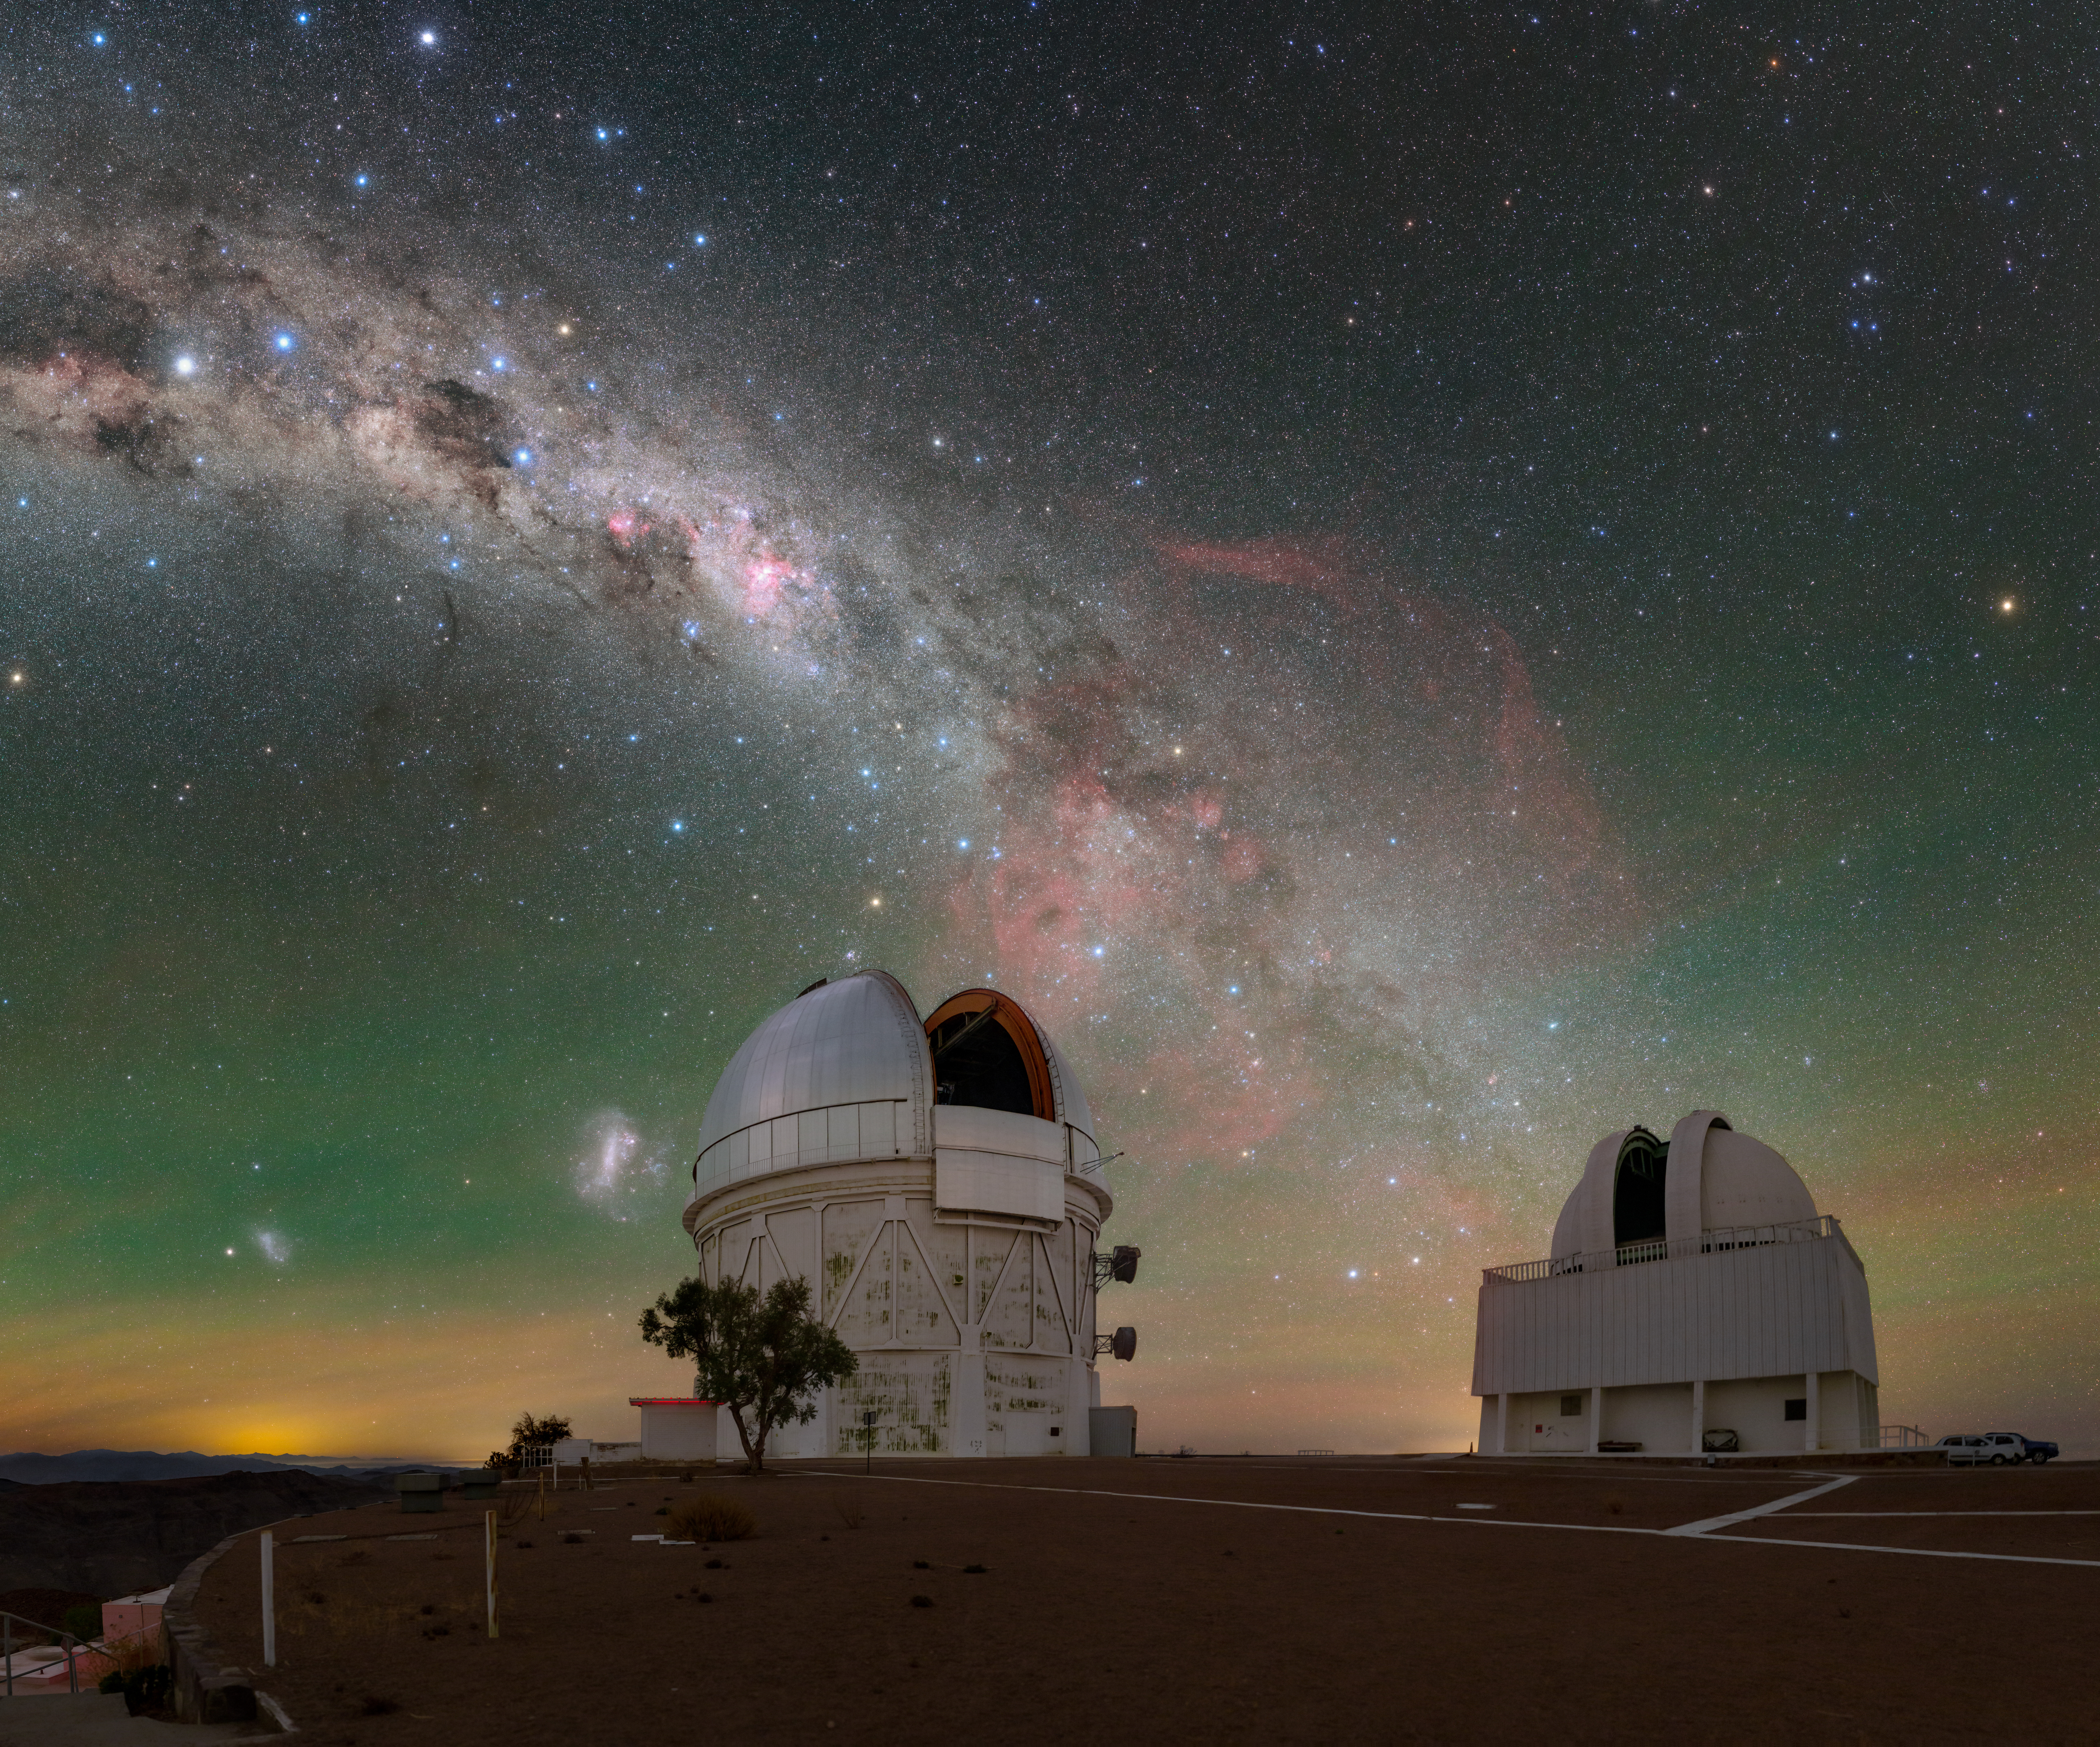

Red Bloom above Cerro Tololo

Below the southern skies, the telescopes of Cerro Tololo Inter-American Observatory (CTIO), a Program of NSF NOIRLab, bask in the starlight of the brilliant Milky Way. Speckled with multi-colored stars, our home galaxy in this image stretches down into the city-lit horizon, just grazing past the Víctor M. Blanco 4-meter Telescope (left) and SMARTS 1.5-meter Telescope (right). The Small and Large Magellanic Clouds that accompany our home galaxy are seen to the left of the Blanco telescope. In between the telescopes blooms a deep shade of red that permeates through the tendrils of the Milky Way. This is the Gum Nebula, an emission nebula that blazes with the light of gas ionized by its host stars. From our perspective it holds a bountiful number of cosmic objects, from globular clusters, to the Vela Pulsar, and even to an 11,000-year-old supernova remnant.

This photo was taken as part of the recent NOIRLab 2022 Photo Expedition to all the NOIRLab sites.

Credit: CTIO/NOIRLab/NSF/AURA/T. Slovinský